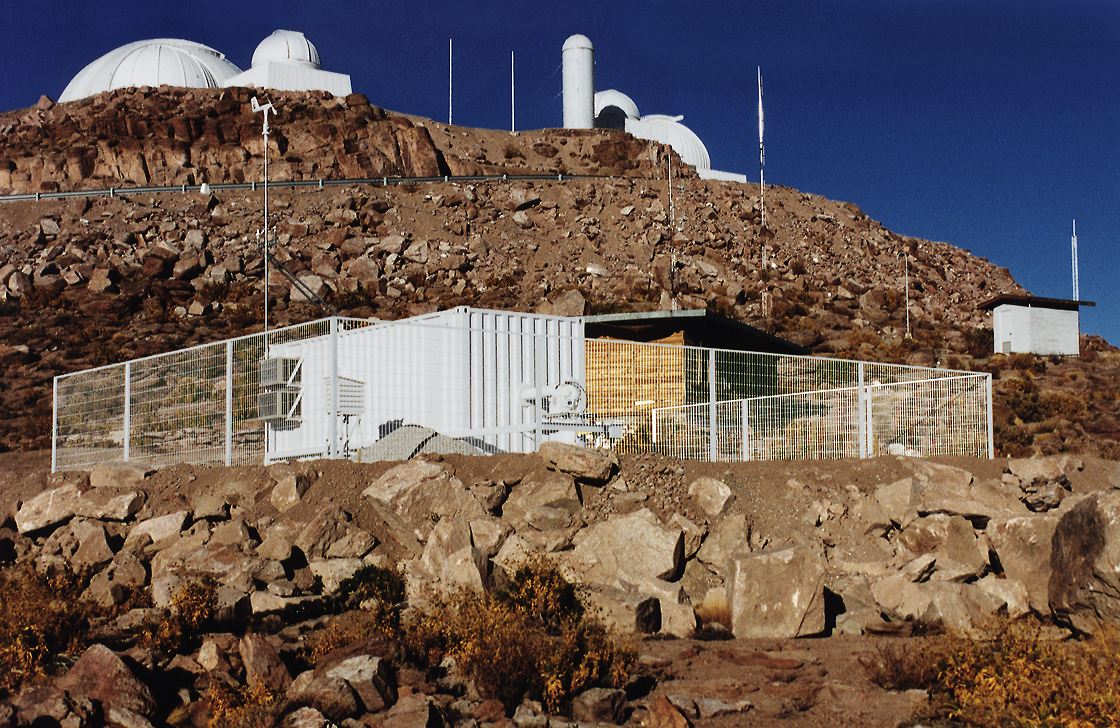

Cerro Tololo Inter-American Observatory

CTIO GONG at Cerro Tololo Inter-American Observatory.

Credit: CTIO/NOIRLab/NSF/AURA/P. Marenfeld